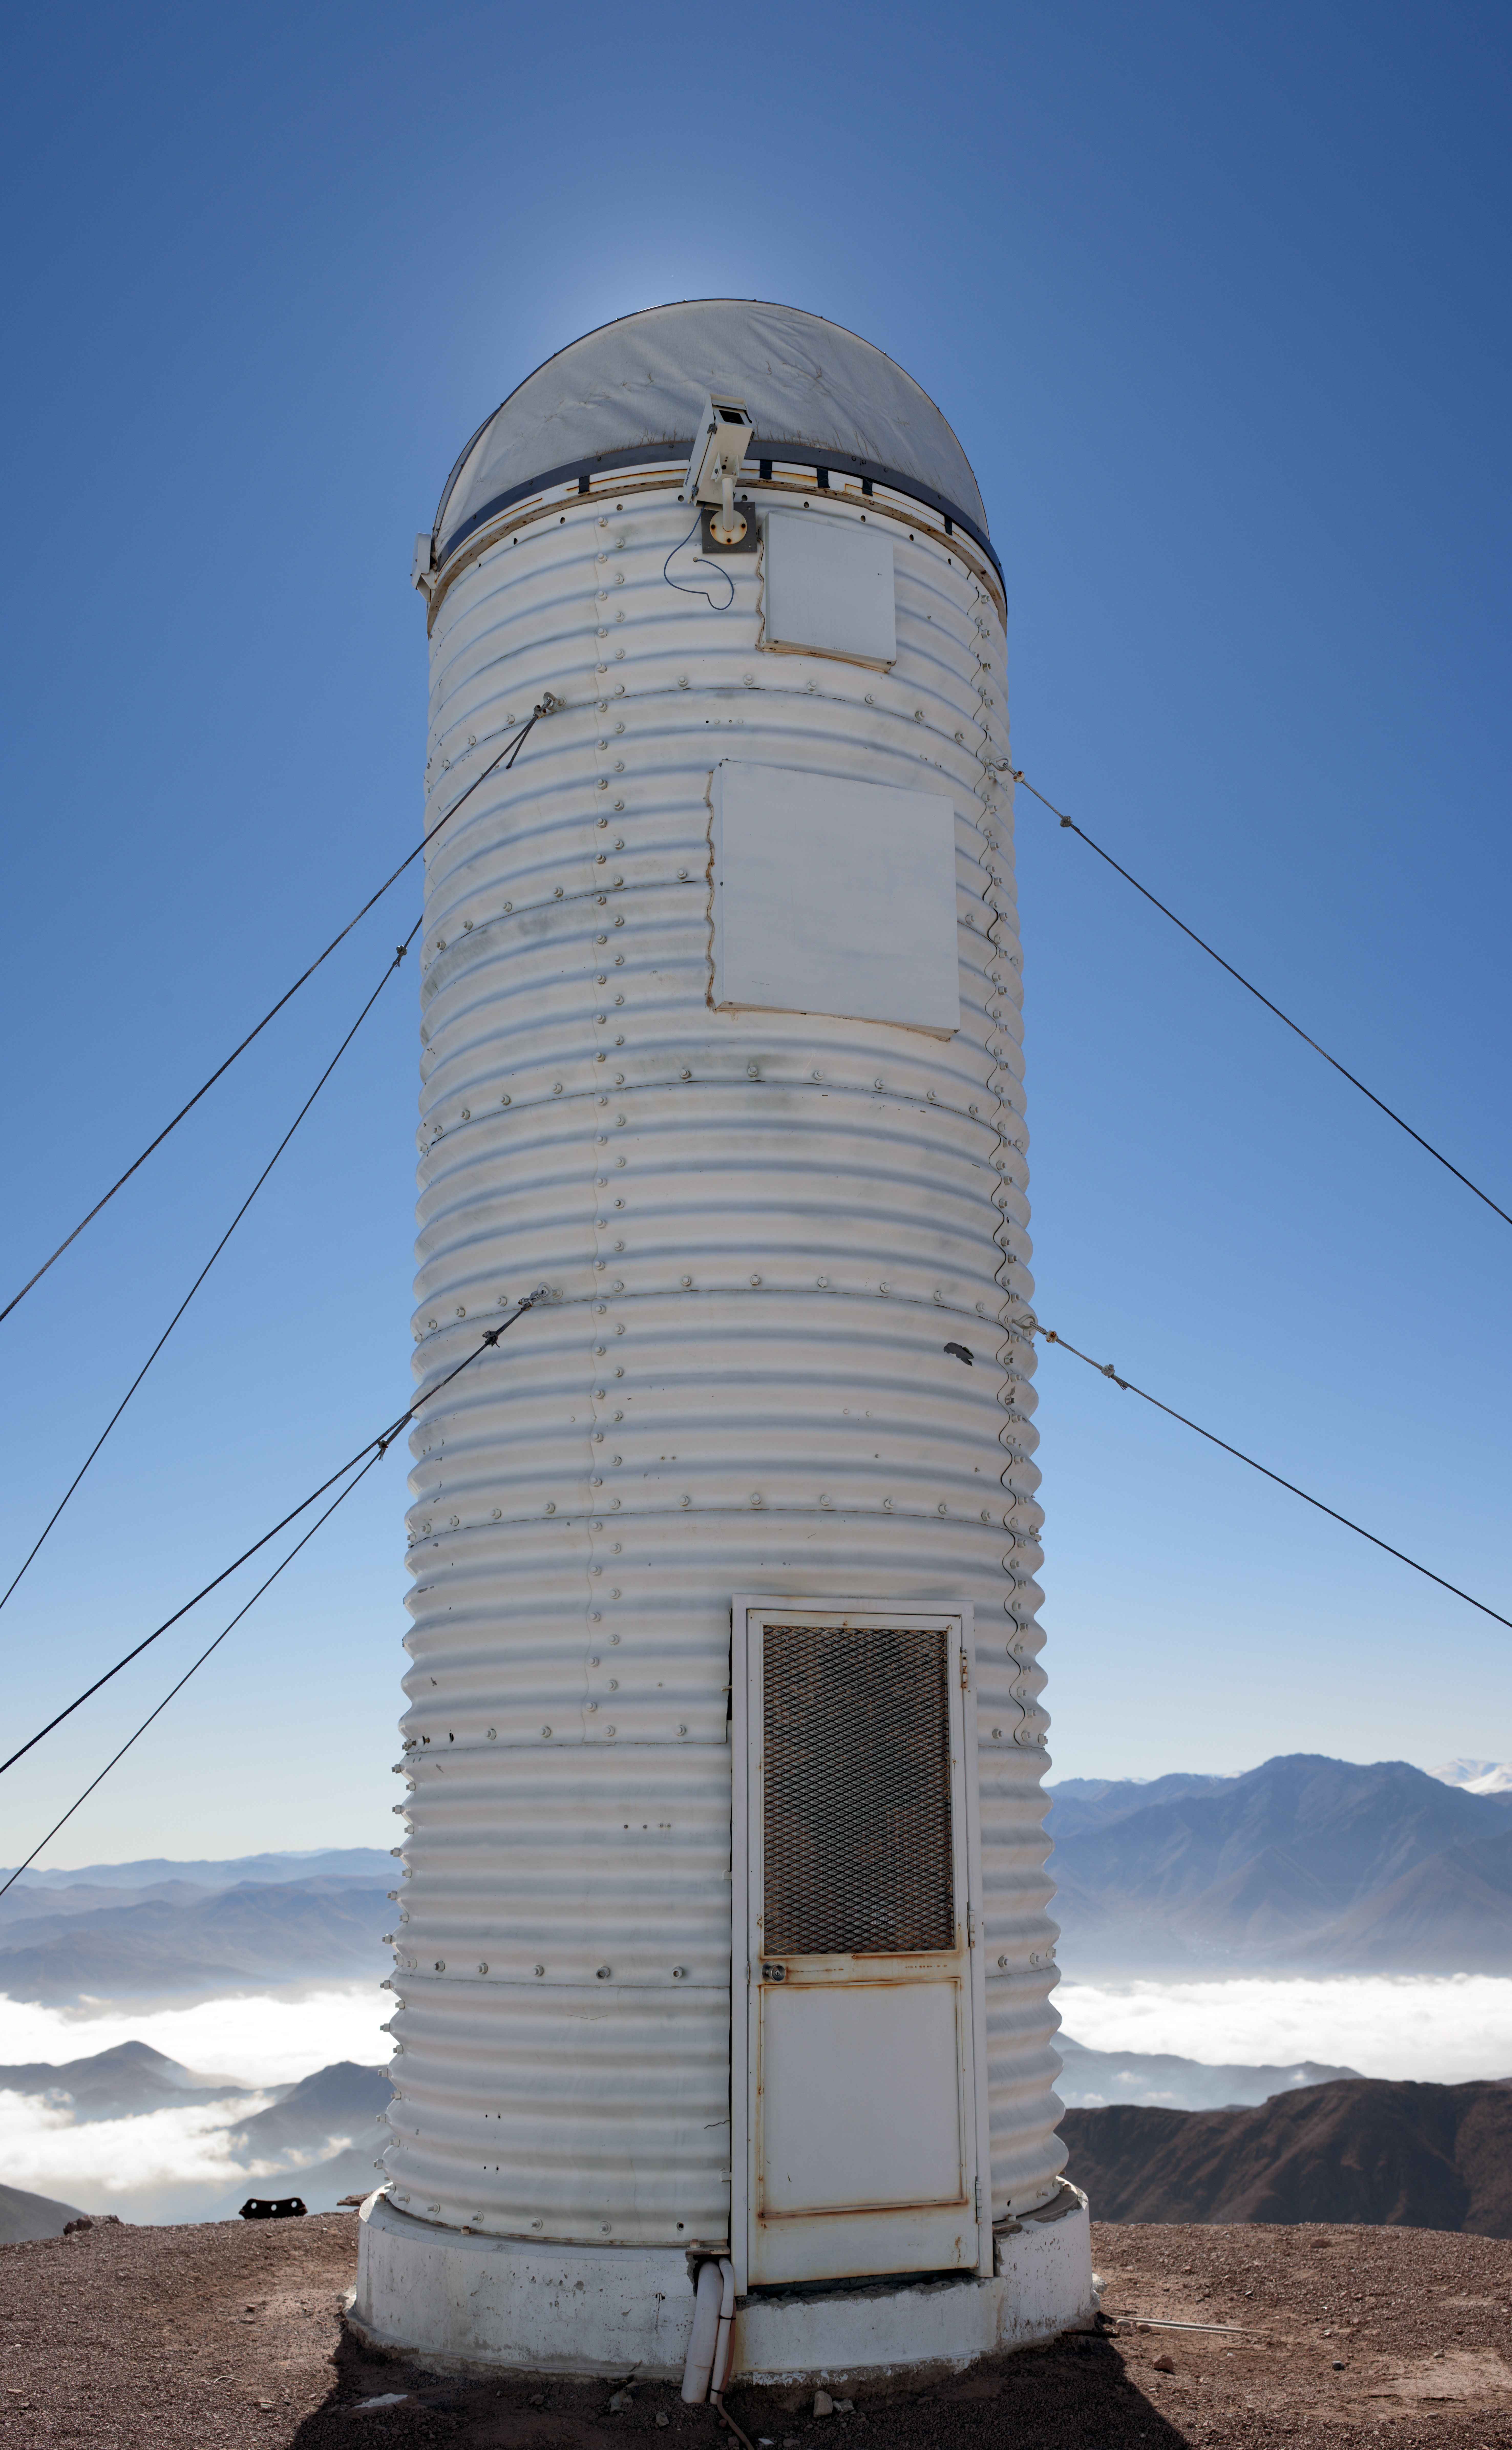

DIMM2 Seeing Monitor

The DIMM2 Seeing Monitor is an automatic seeing monitor mounted on top of Cerro Tololo InterAmerican Observatory since 2000. It was originally named RoboDIMM.

Credit: CTIO/NOIRLab/NSF/AURA/D. Munizaga